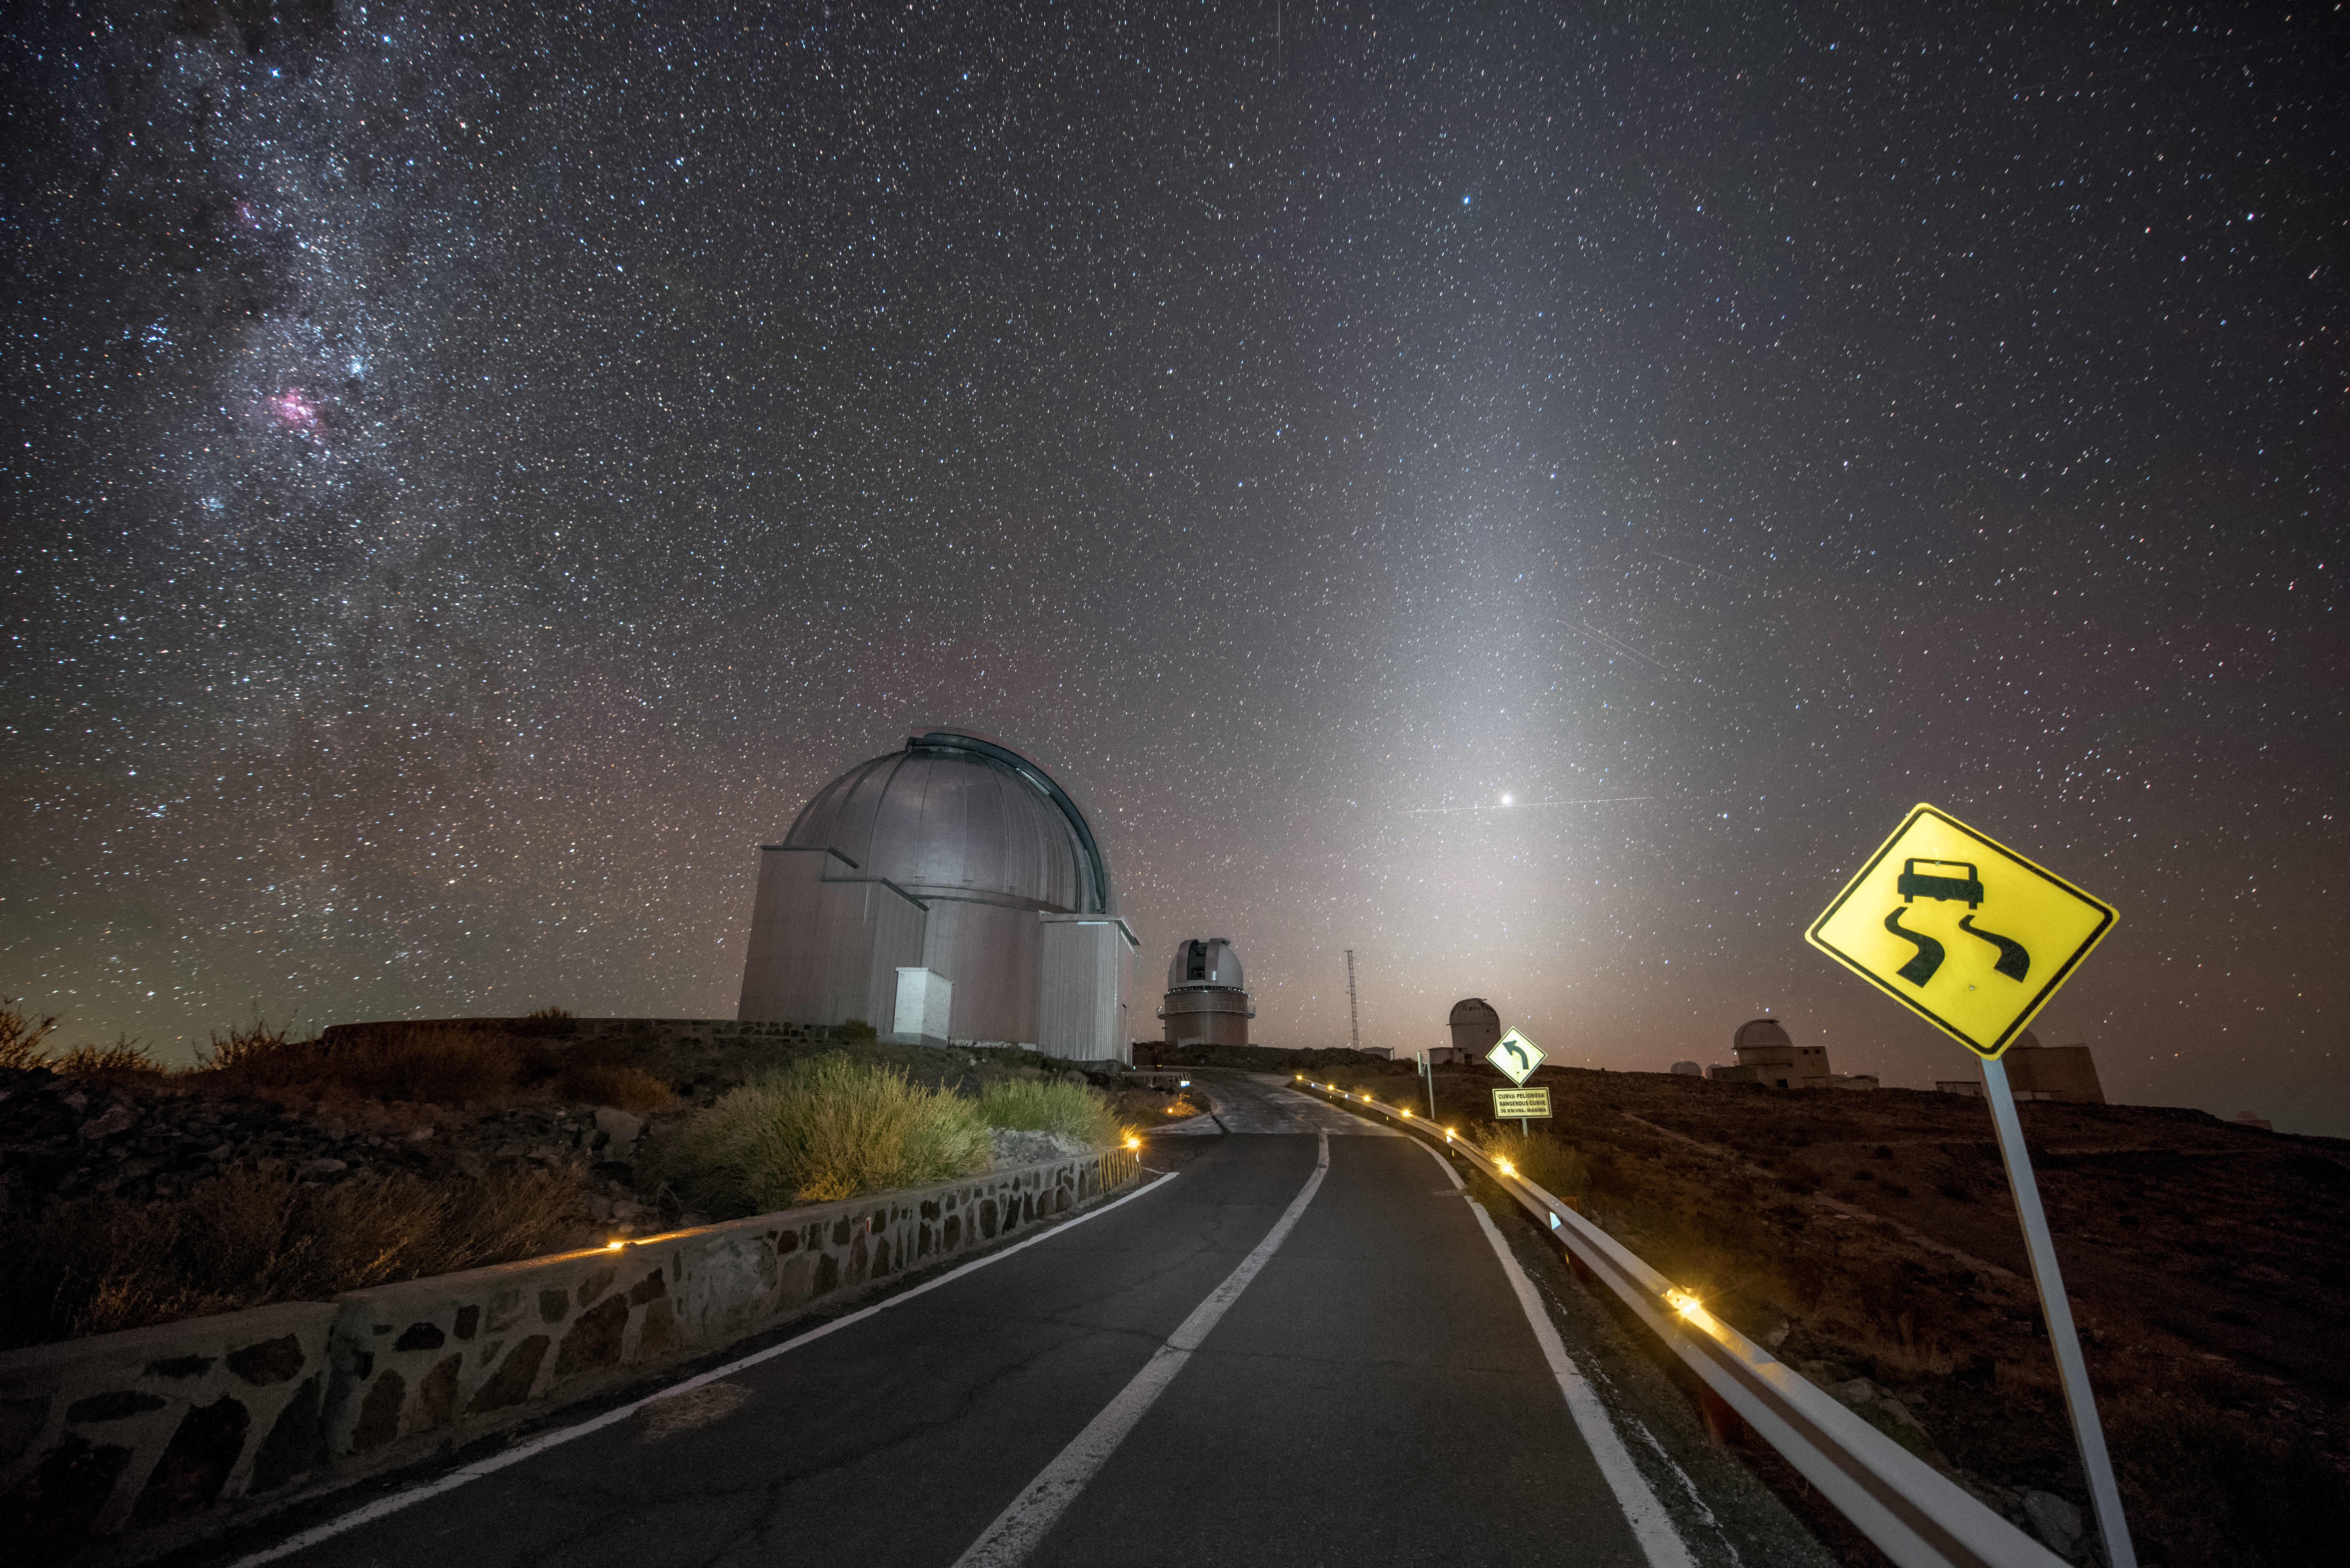

Telescope traffic

This image shows a few of the many telescopes that live at ESO's original observatory, La Silla, dotted about the road to the site. La Silla offers excellent viewing conditions, with around 300 clear nights per year, a major factor in the decision to build La Silla there. La Silla became the largest astronomical observatory of its kind, and many of its telescopes have paved the way for new kinds of astronomical technology; the New Technology Telescope (NTT) was a forerunner of the Very Large Telescope (VLT), while the Swedish-ESO Submillimetre Telescope (SEST) paved the way for APEX and ALMA. La Silla celebrates the 50th anniversary of its inauguration this year (2019), and remains among the most scientifically productive observatories in the world.

Credit: A. Ghizzi Panizza/ESO